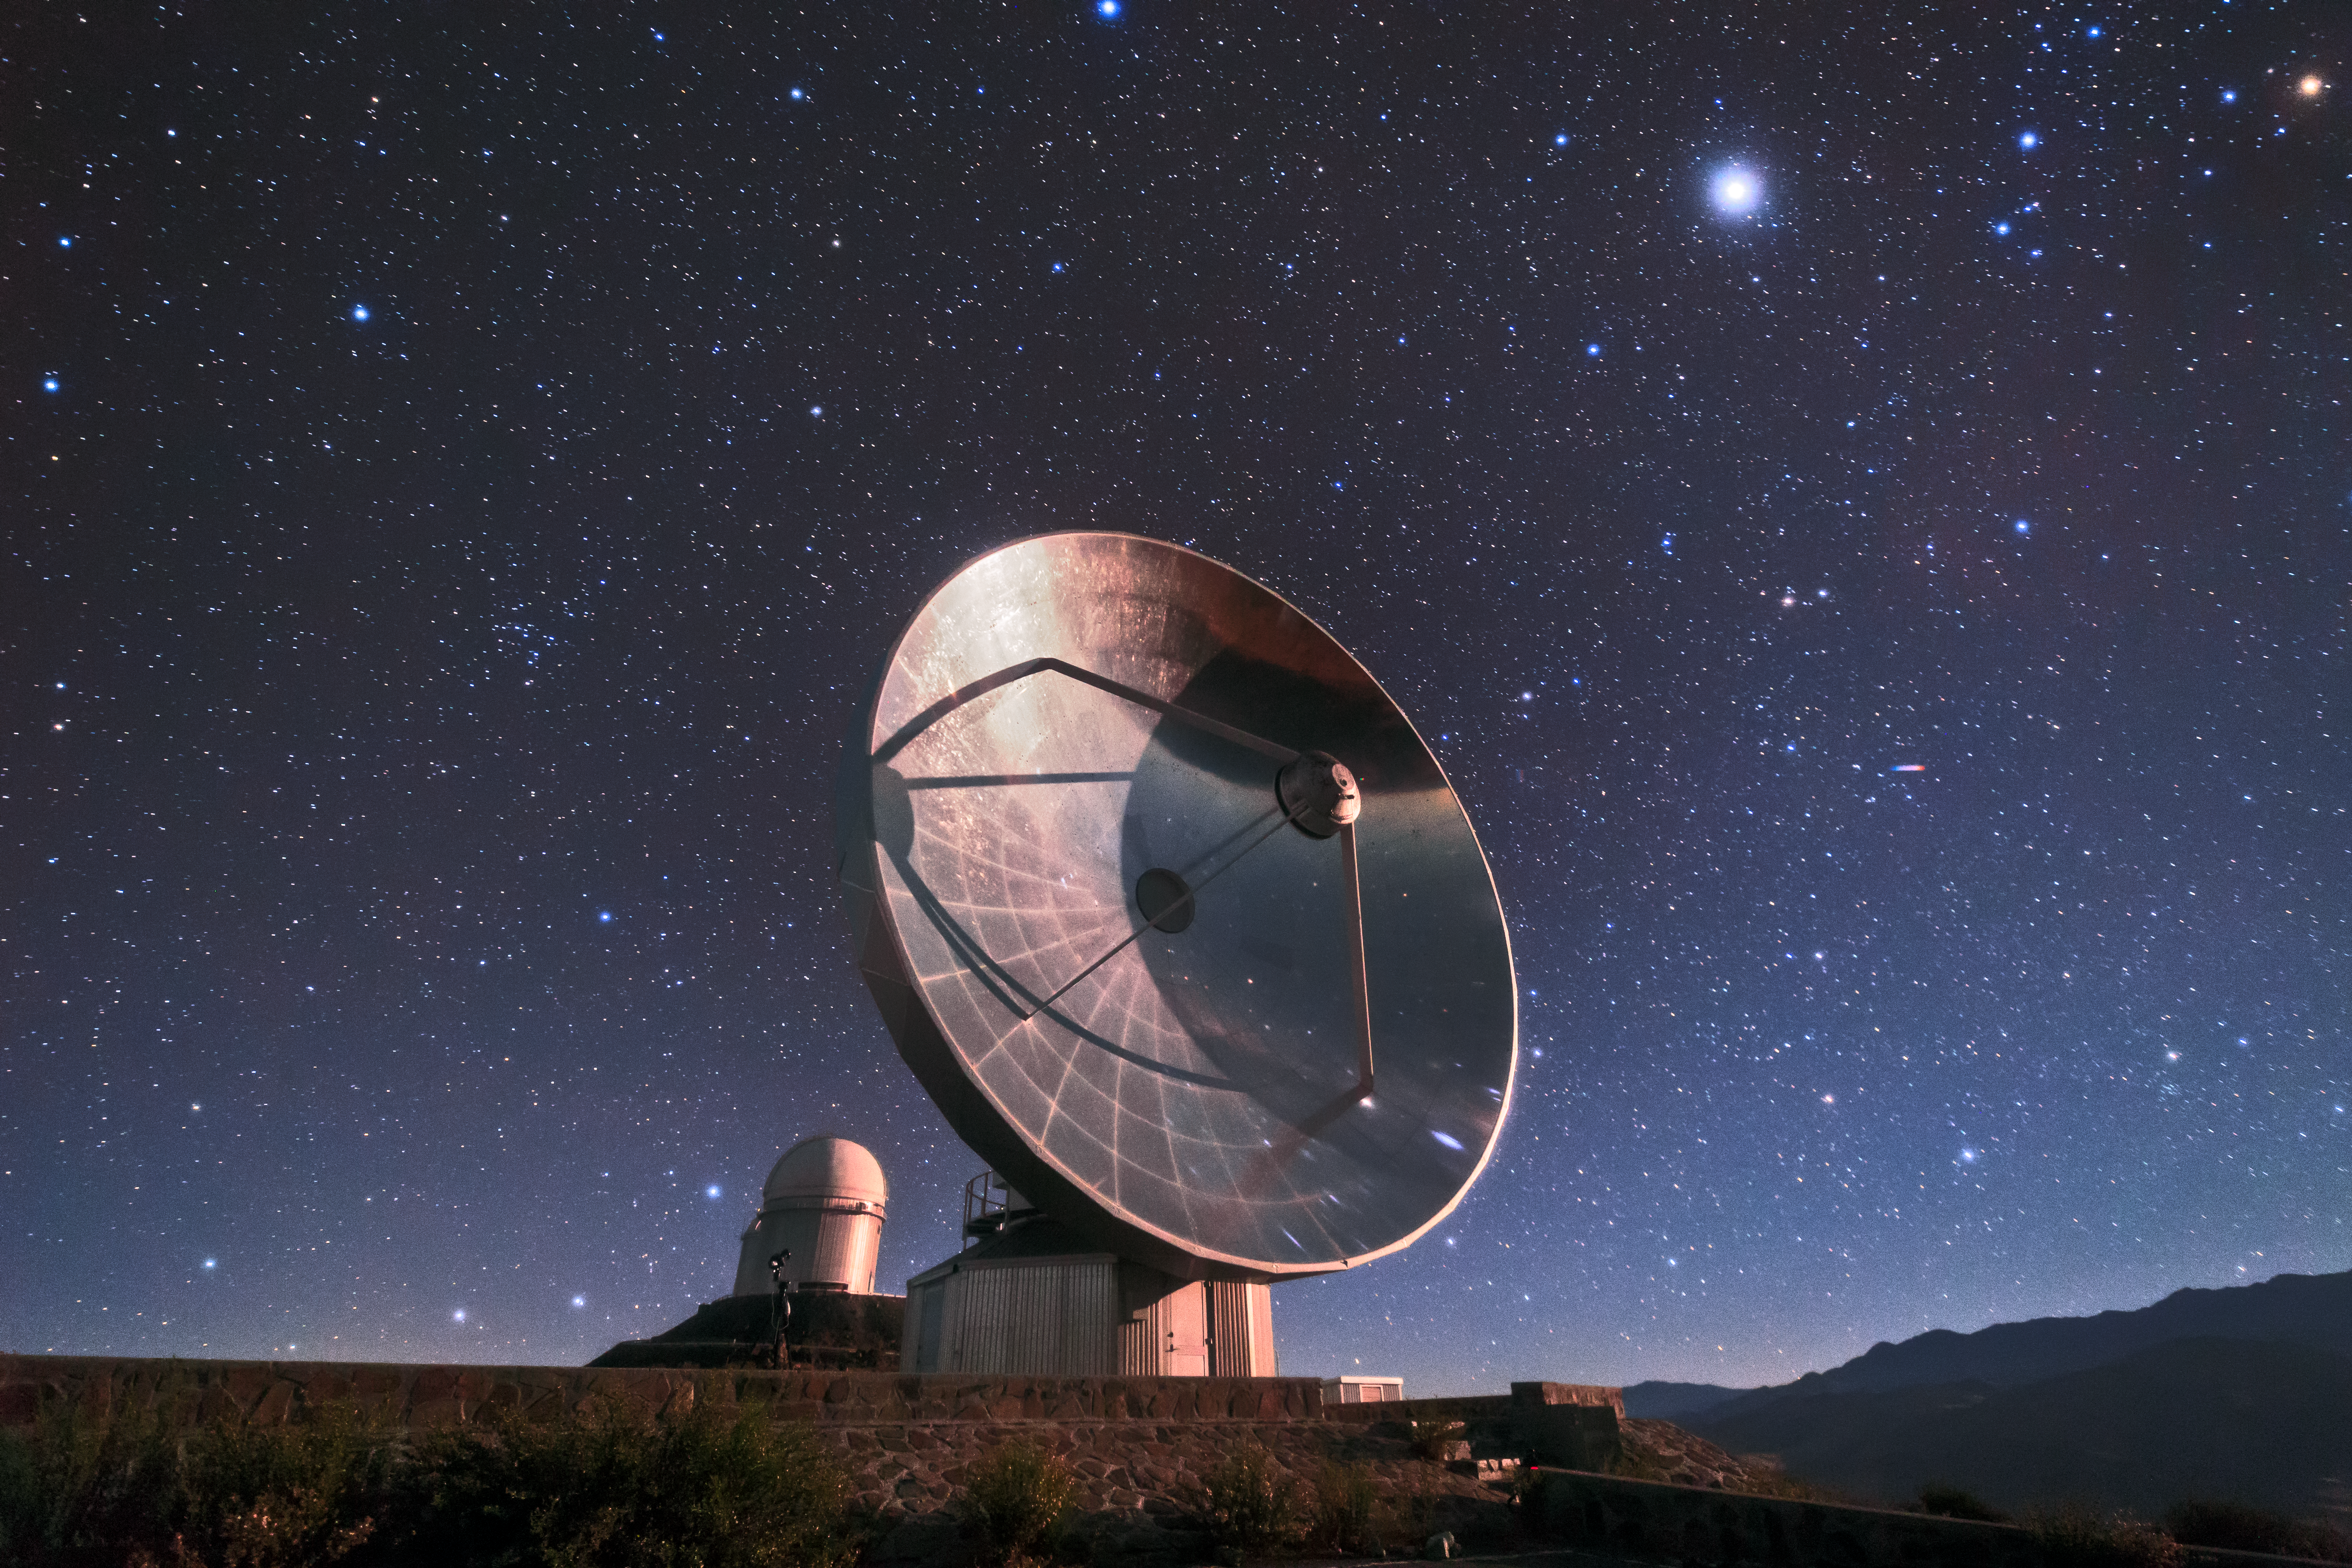

SEST at La Silla

The Swedish-ESO Submillimetre Telescope (SEST) reflects starlight from the sky above La Silla, ESO’s original observatory. Though now decommissioned, SEST was the only large sub-millimetre telescope in the southern hemisphere at the time of its first light, and helped pave the way for APEX and ALMA. During its operations, the instrument SIMBA was installed on it, measuring radio waves and allowing astronomers to study celestial objects including planet-forming discs around nearby stars, and distant galaxies of the early Universe. La Silla, which hosts several national telescopes, was inaugurated in 1969, and celebrates its 50th anniversary this year. It is situated at an altitude of 2400 metres in the outskirts of the Chilean Atacama Desert, where it enjoys more than 300 clear nights per year. It remains scientifically relevant among newer observatories; over 300 refereed publications per year are attributable to La Silla’s work, making it one of the most productive observatories in the world.

Credit: Sangku Kim/ESO